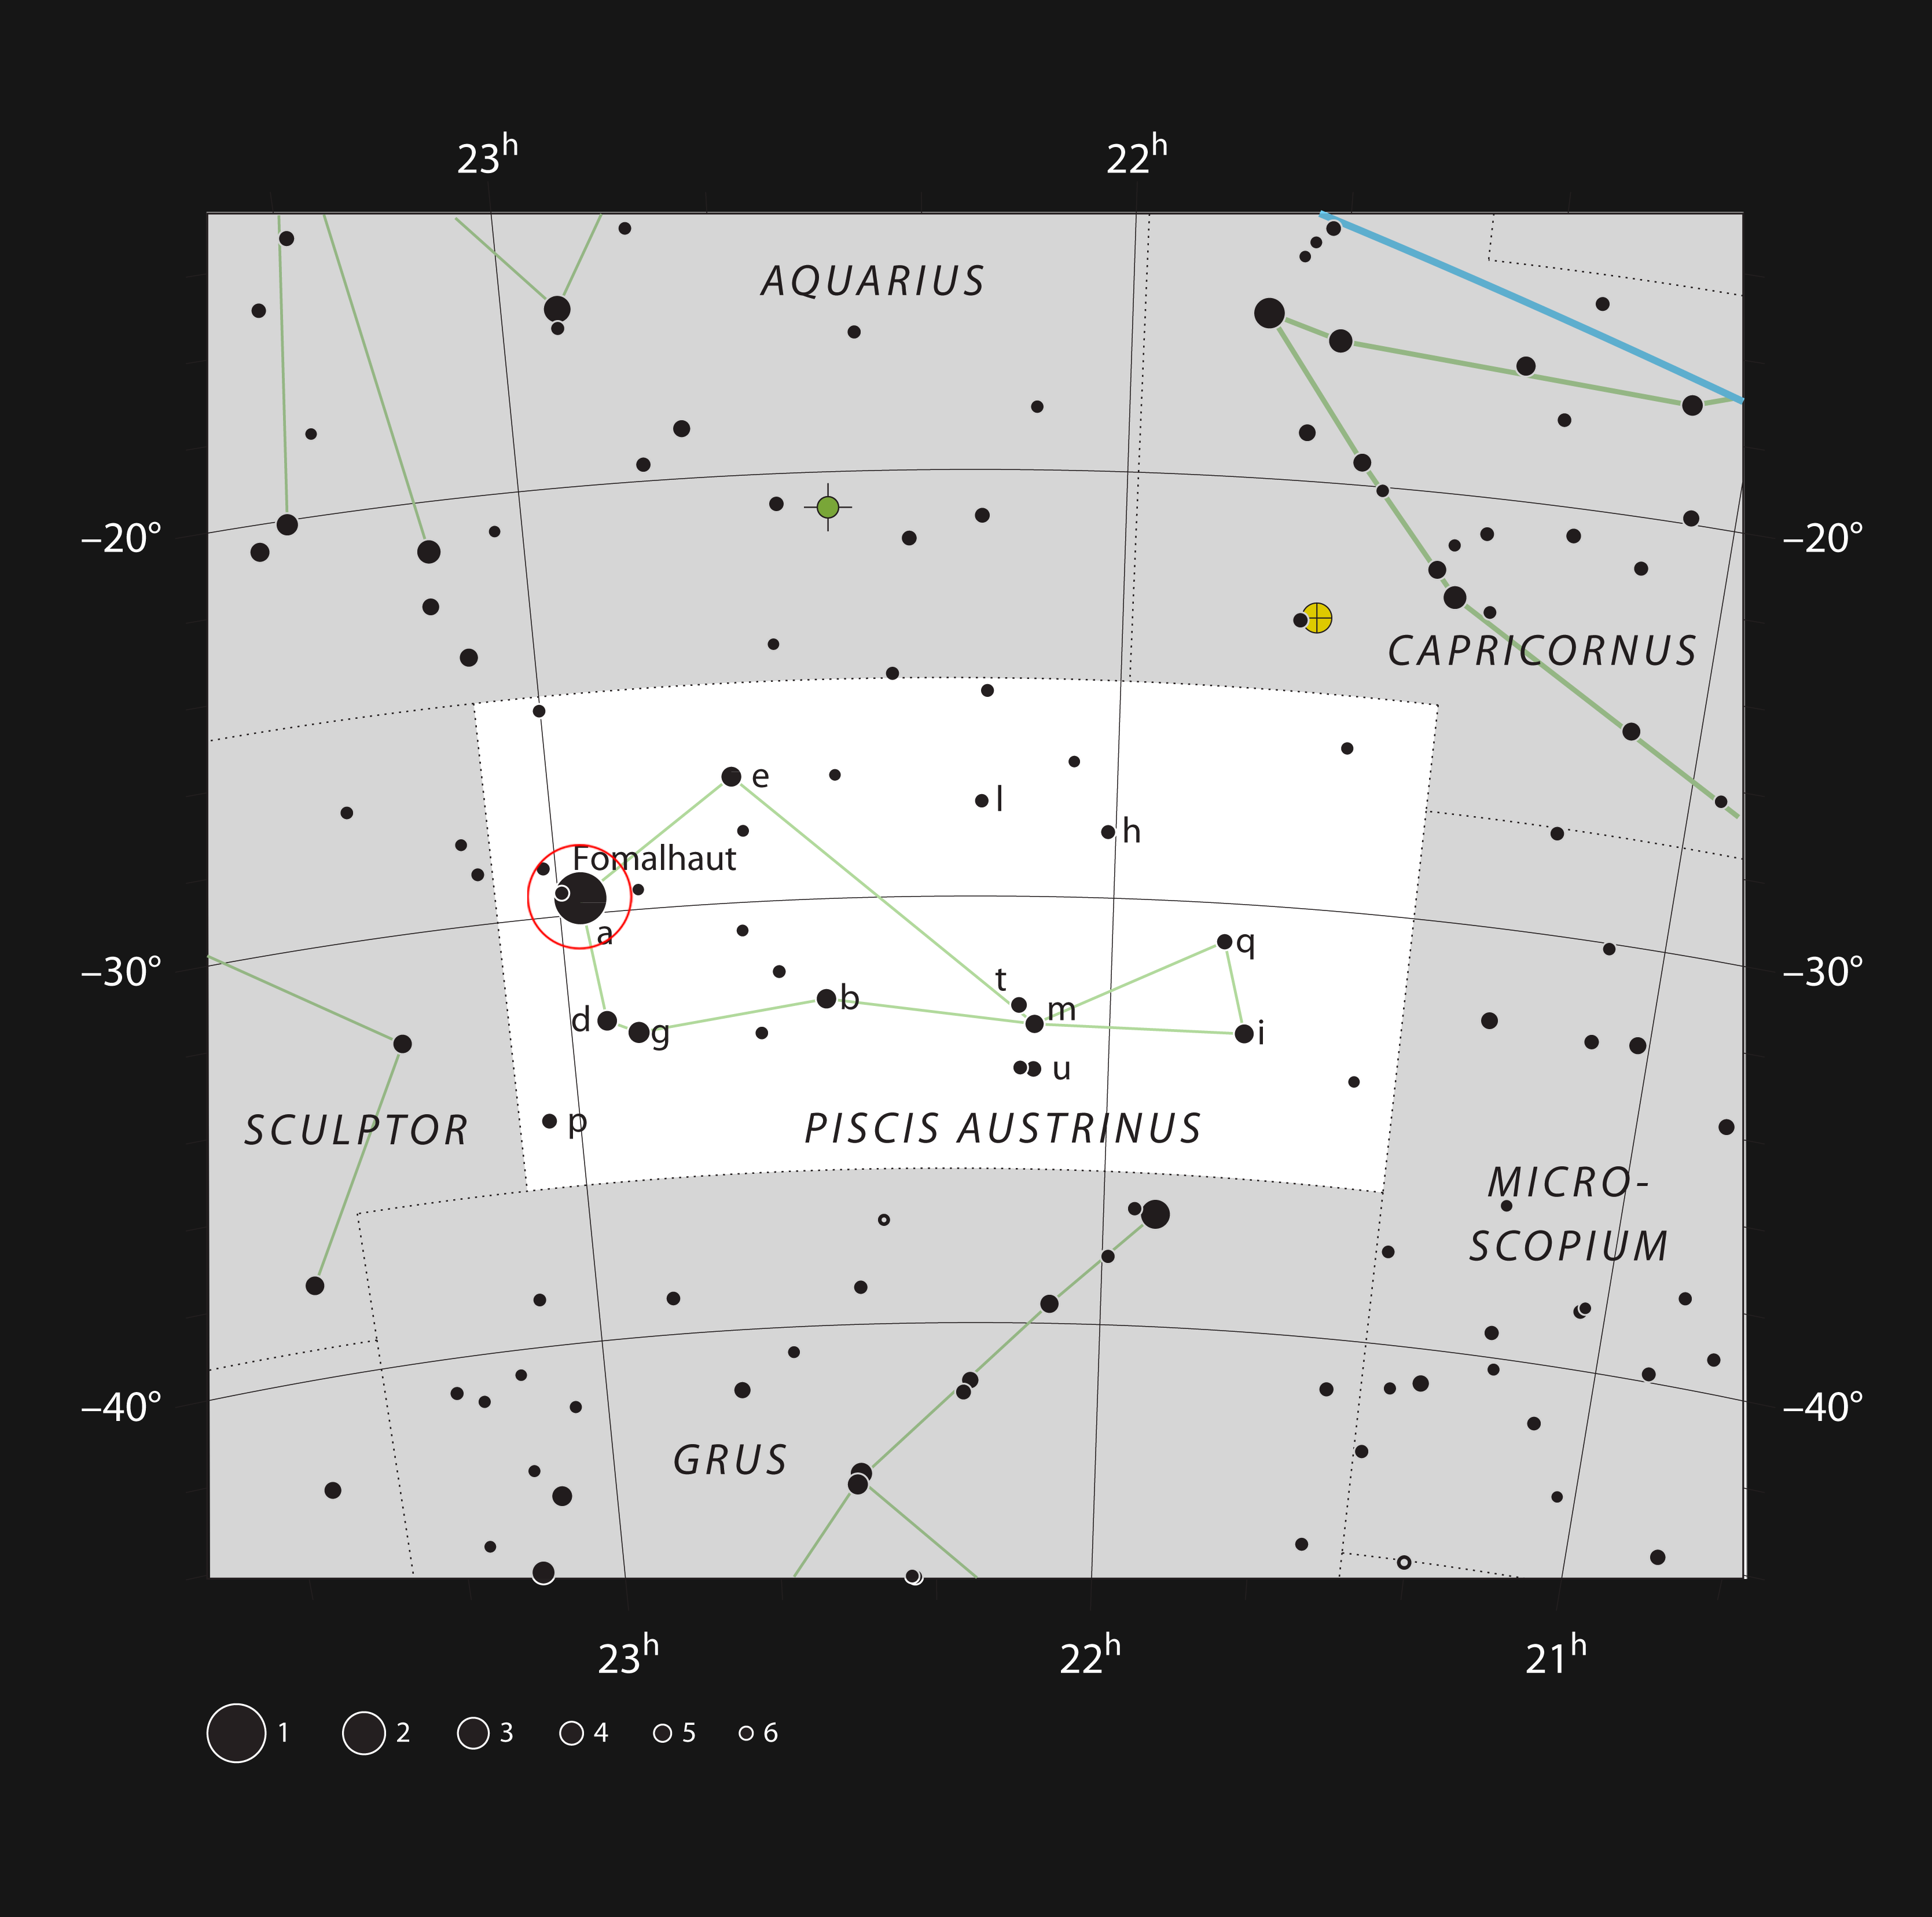

The bright star Fomalhaut in the constellation of Piscis Austrinus

This chart shows the location of the bright star Fomalhaut in the constellation of Piscis Austrinus (The Southern Fish). This map shows most of the stars visible to the unaided eye under good conditions. Fomalhaut is the brightest star in the constellation and one of the brightest stars known to have an orbiting planet. It lies about 25 light-years from the Earth and is surrounded by a huge disc of dust.

Credit: ESO, IAU and Sky & Telescope